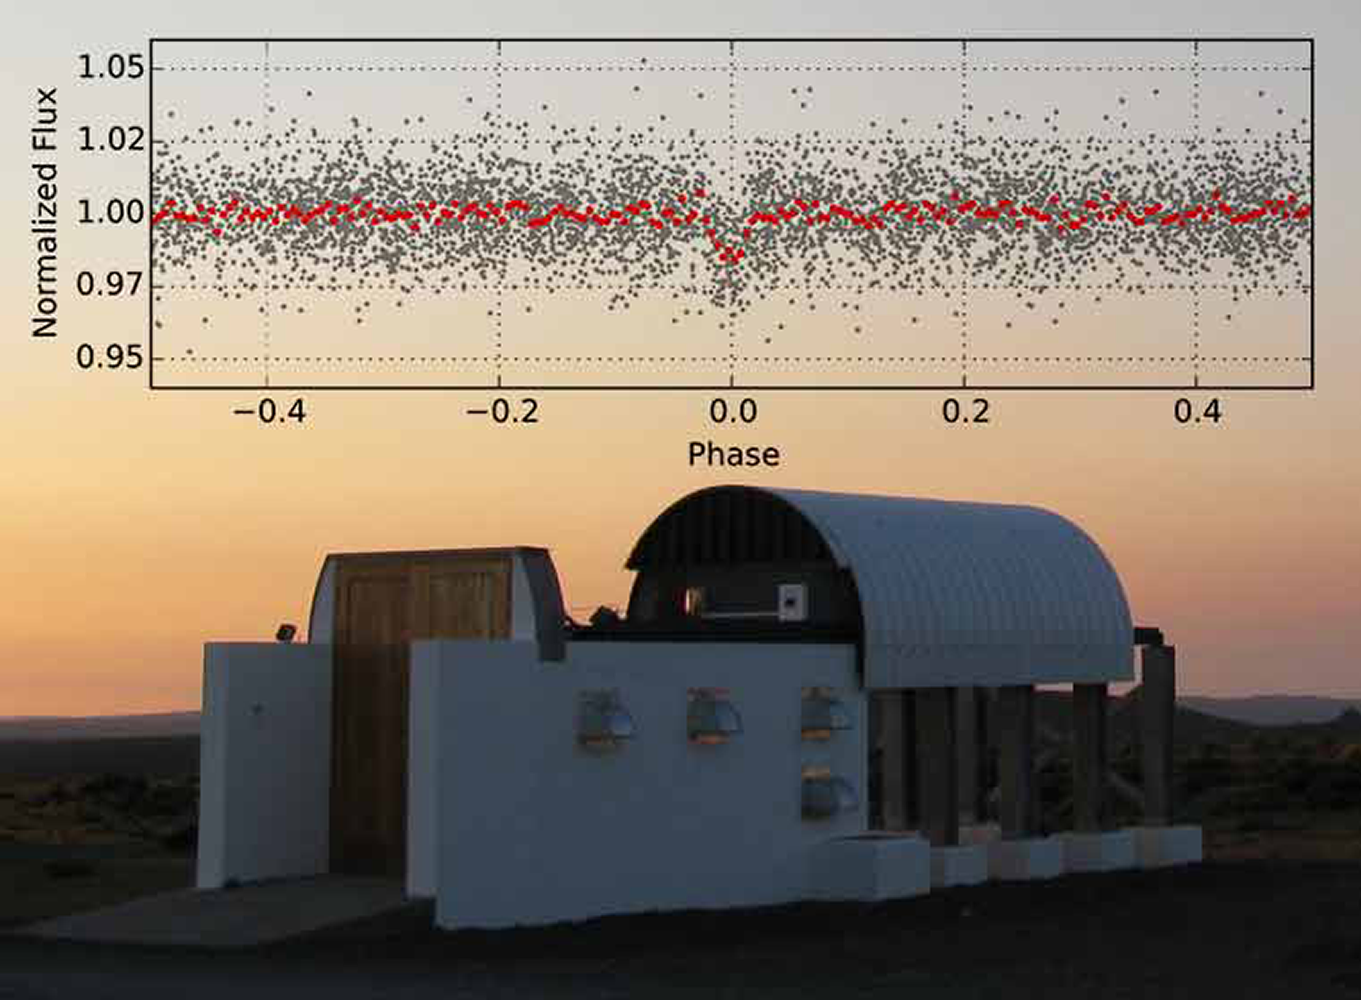

Puffy Giant Planet Discovered by KELT-S Transit Survey

Transiting planets orbiting bright stars provide a golden opportunity to learn about the nature of exoplanets, their composition and origin. KELT-S, a robotic survey of the southern sky that is designed to detect transiting planets orbiting bright stars, reports its first discovery: a highly inflated giant planet. The planet, KELT-10b, is an attractive target for future studies aimed at characterizing planetary atmospheres. NOAO astronomer David James is a founding member of the survey.

Credit: R. Kuhn & Vanderbilt University/SAAO